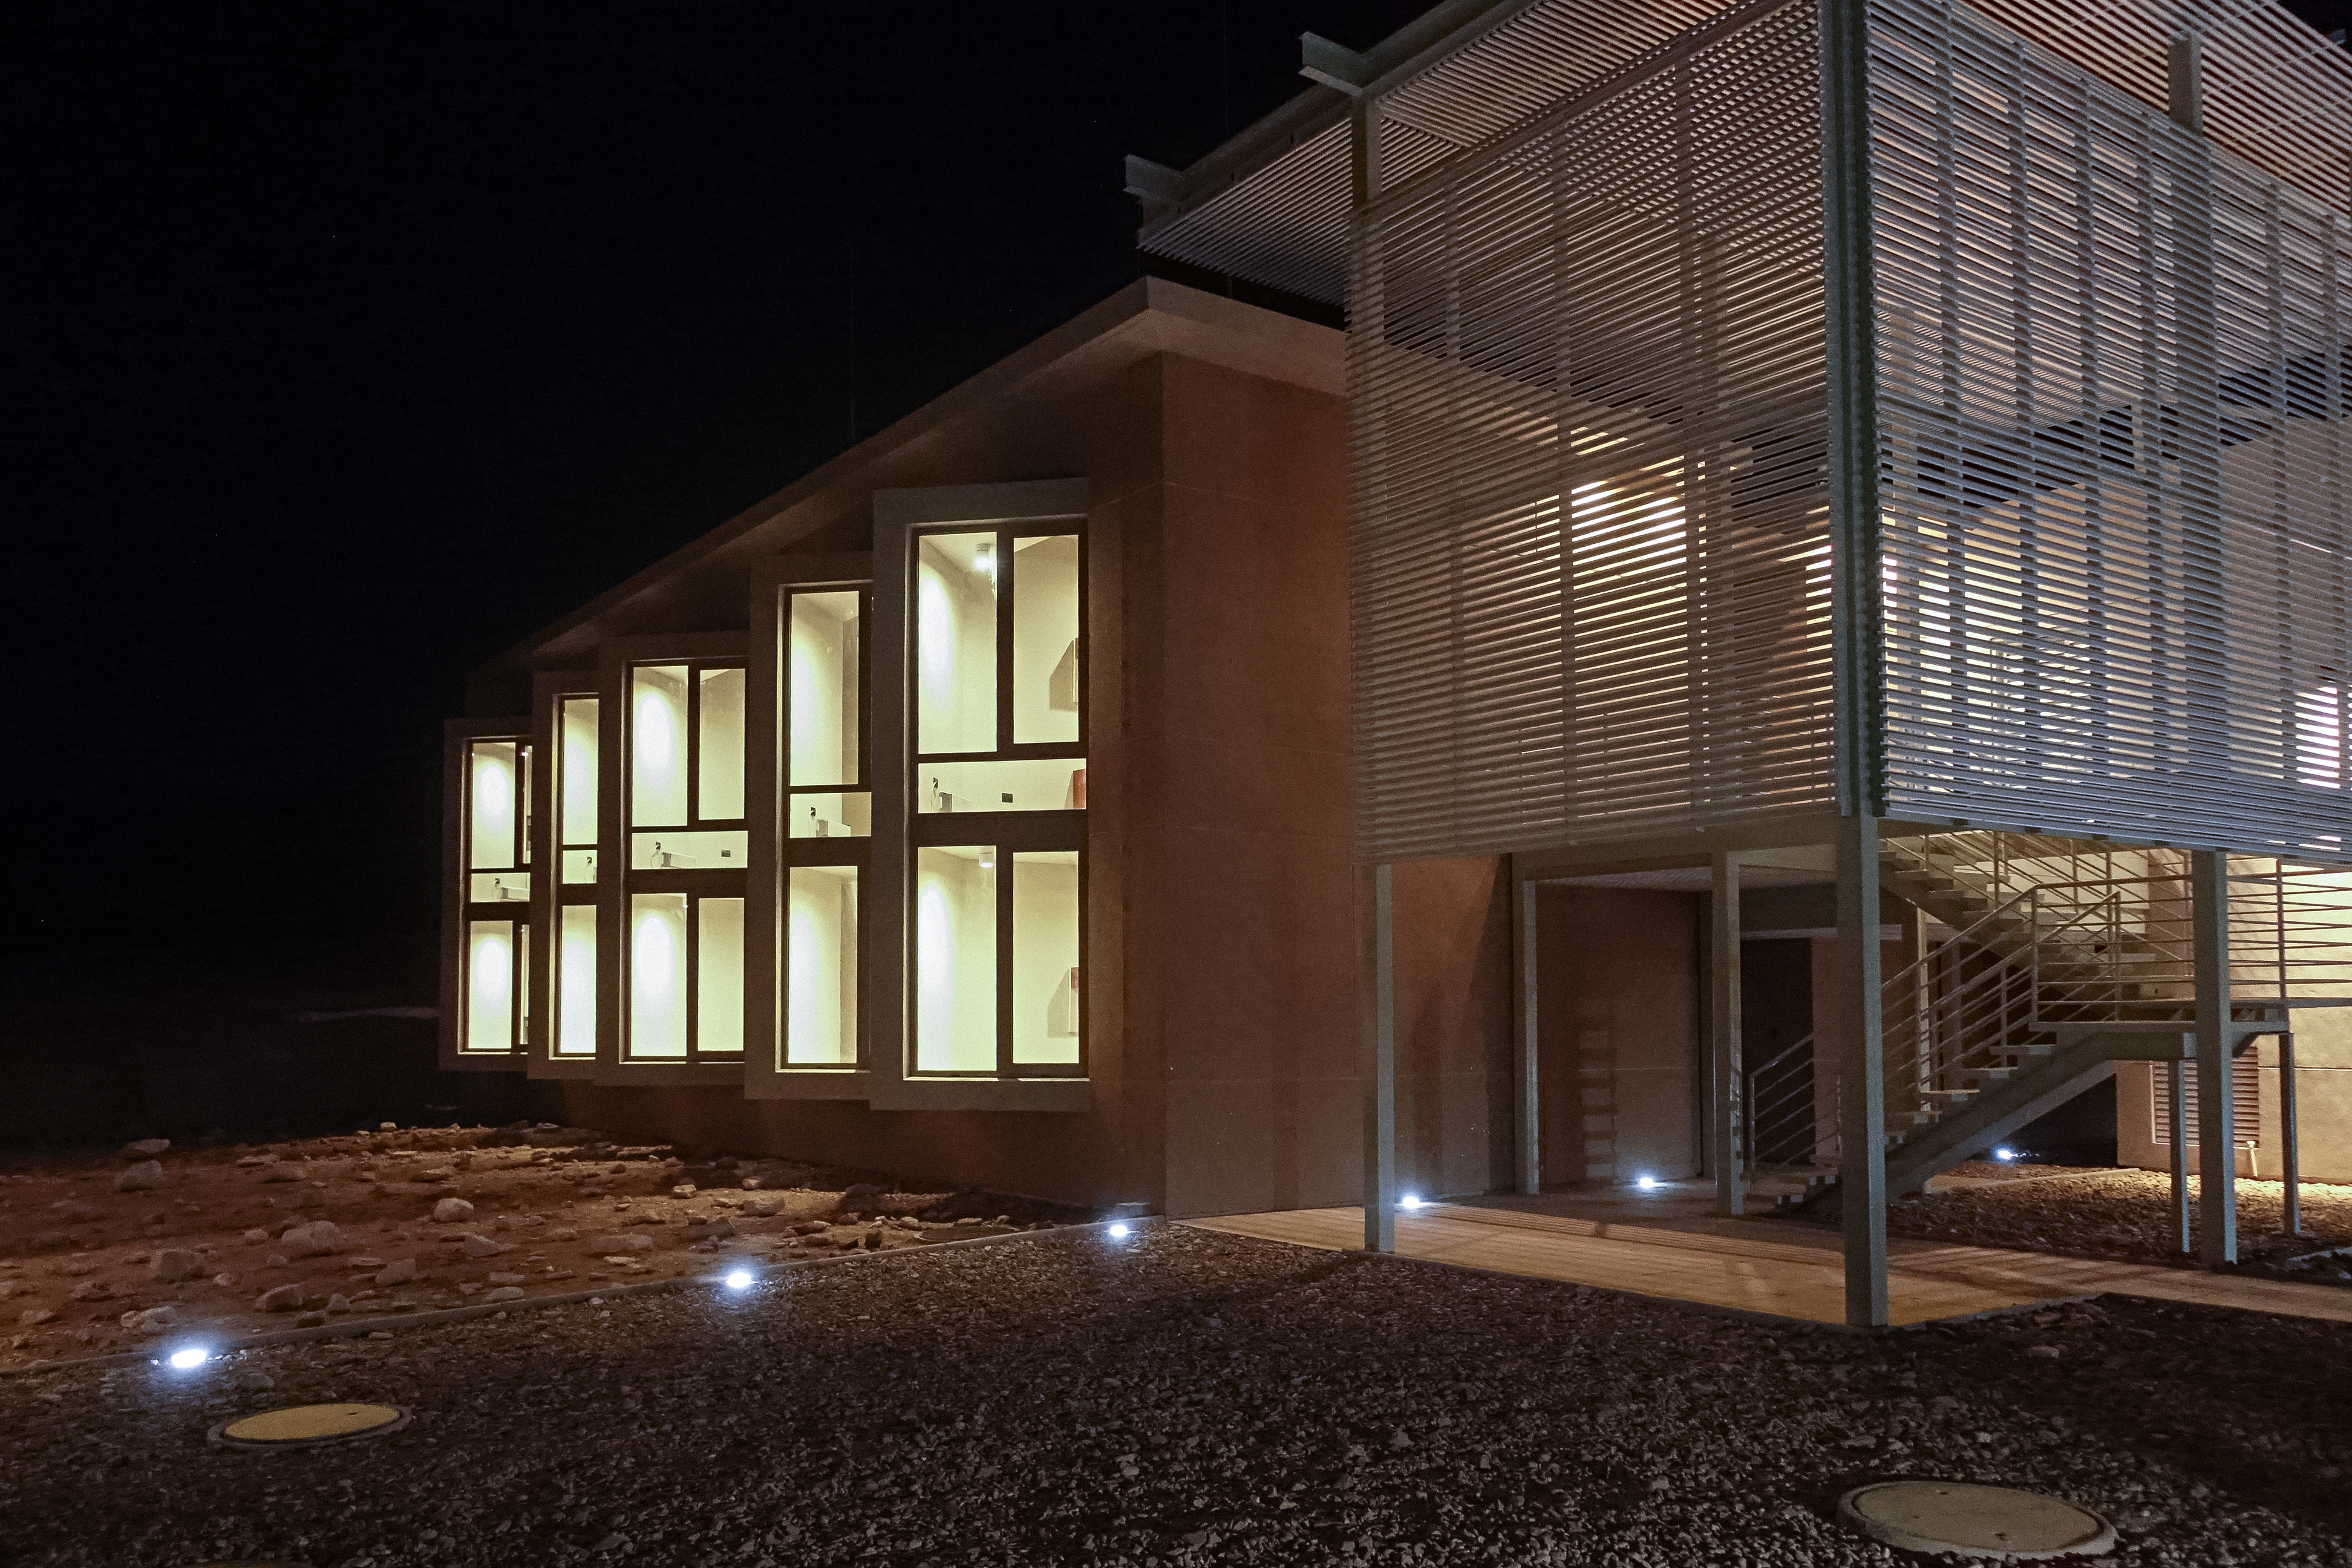

ALMA Residencia — dormitory at night

The Atacama Large Millimeter/submillimeter Array (ALMA) has been observing since 2011, but up to now the astronomers, engineers and technicians working at the site have had to live in temporary containers located at the facility’s basecamp. This situation has been resolved with the construction of the new ALMA Residencia.

This image shows one of the dormitory buildings, illuminated at night.

Credit: ESO/W.Wild